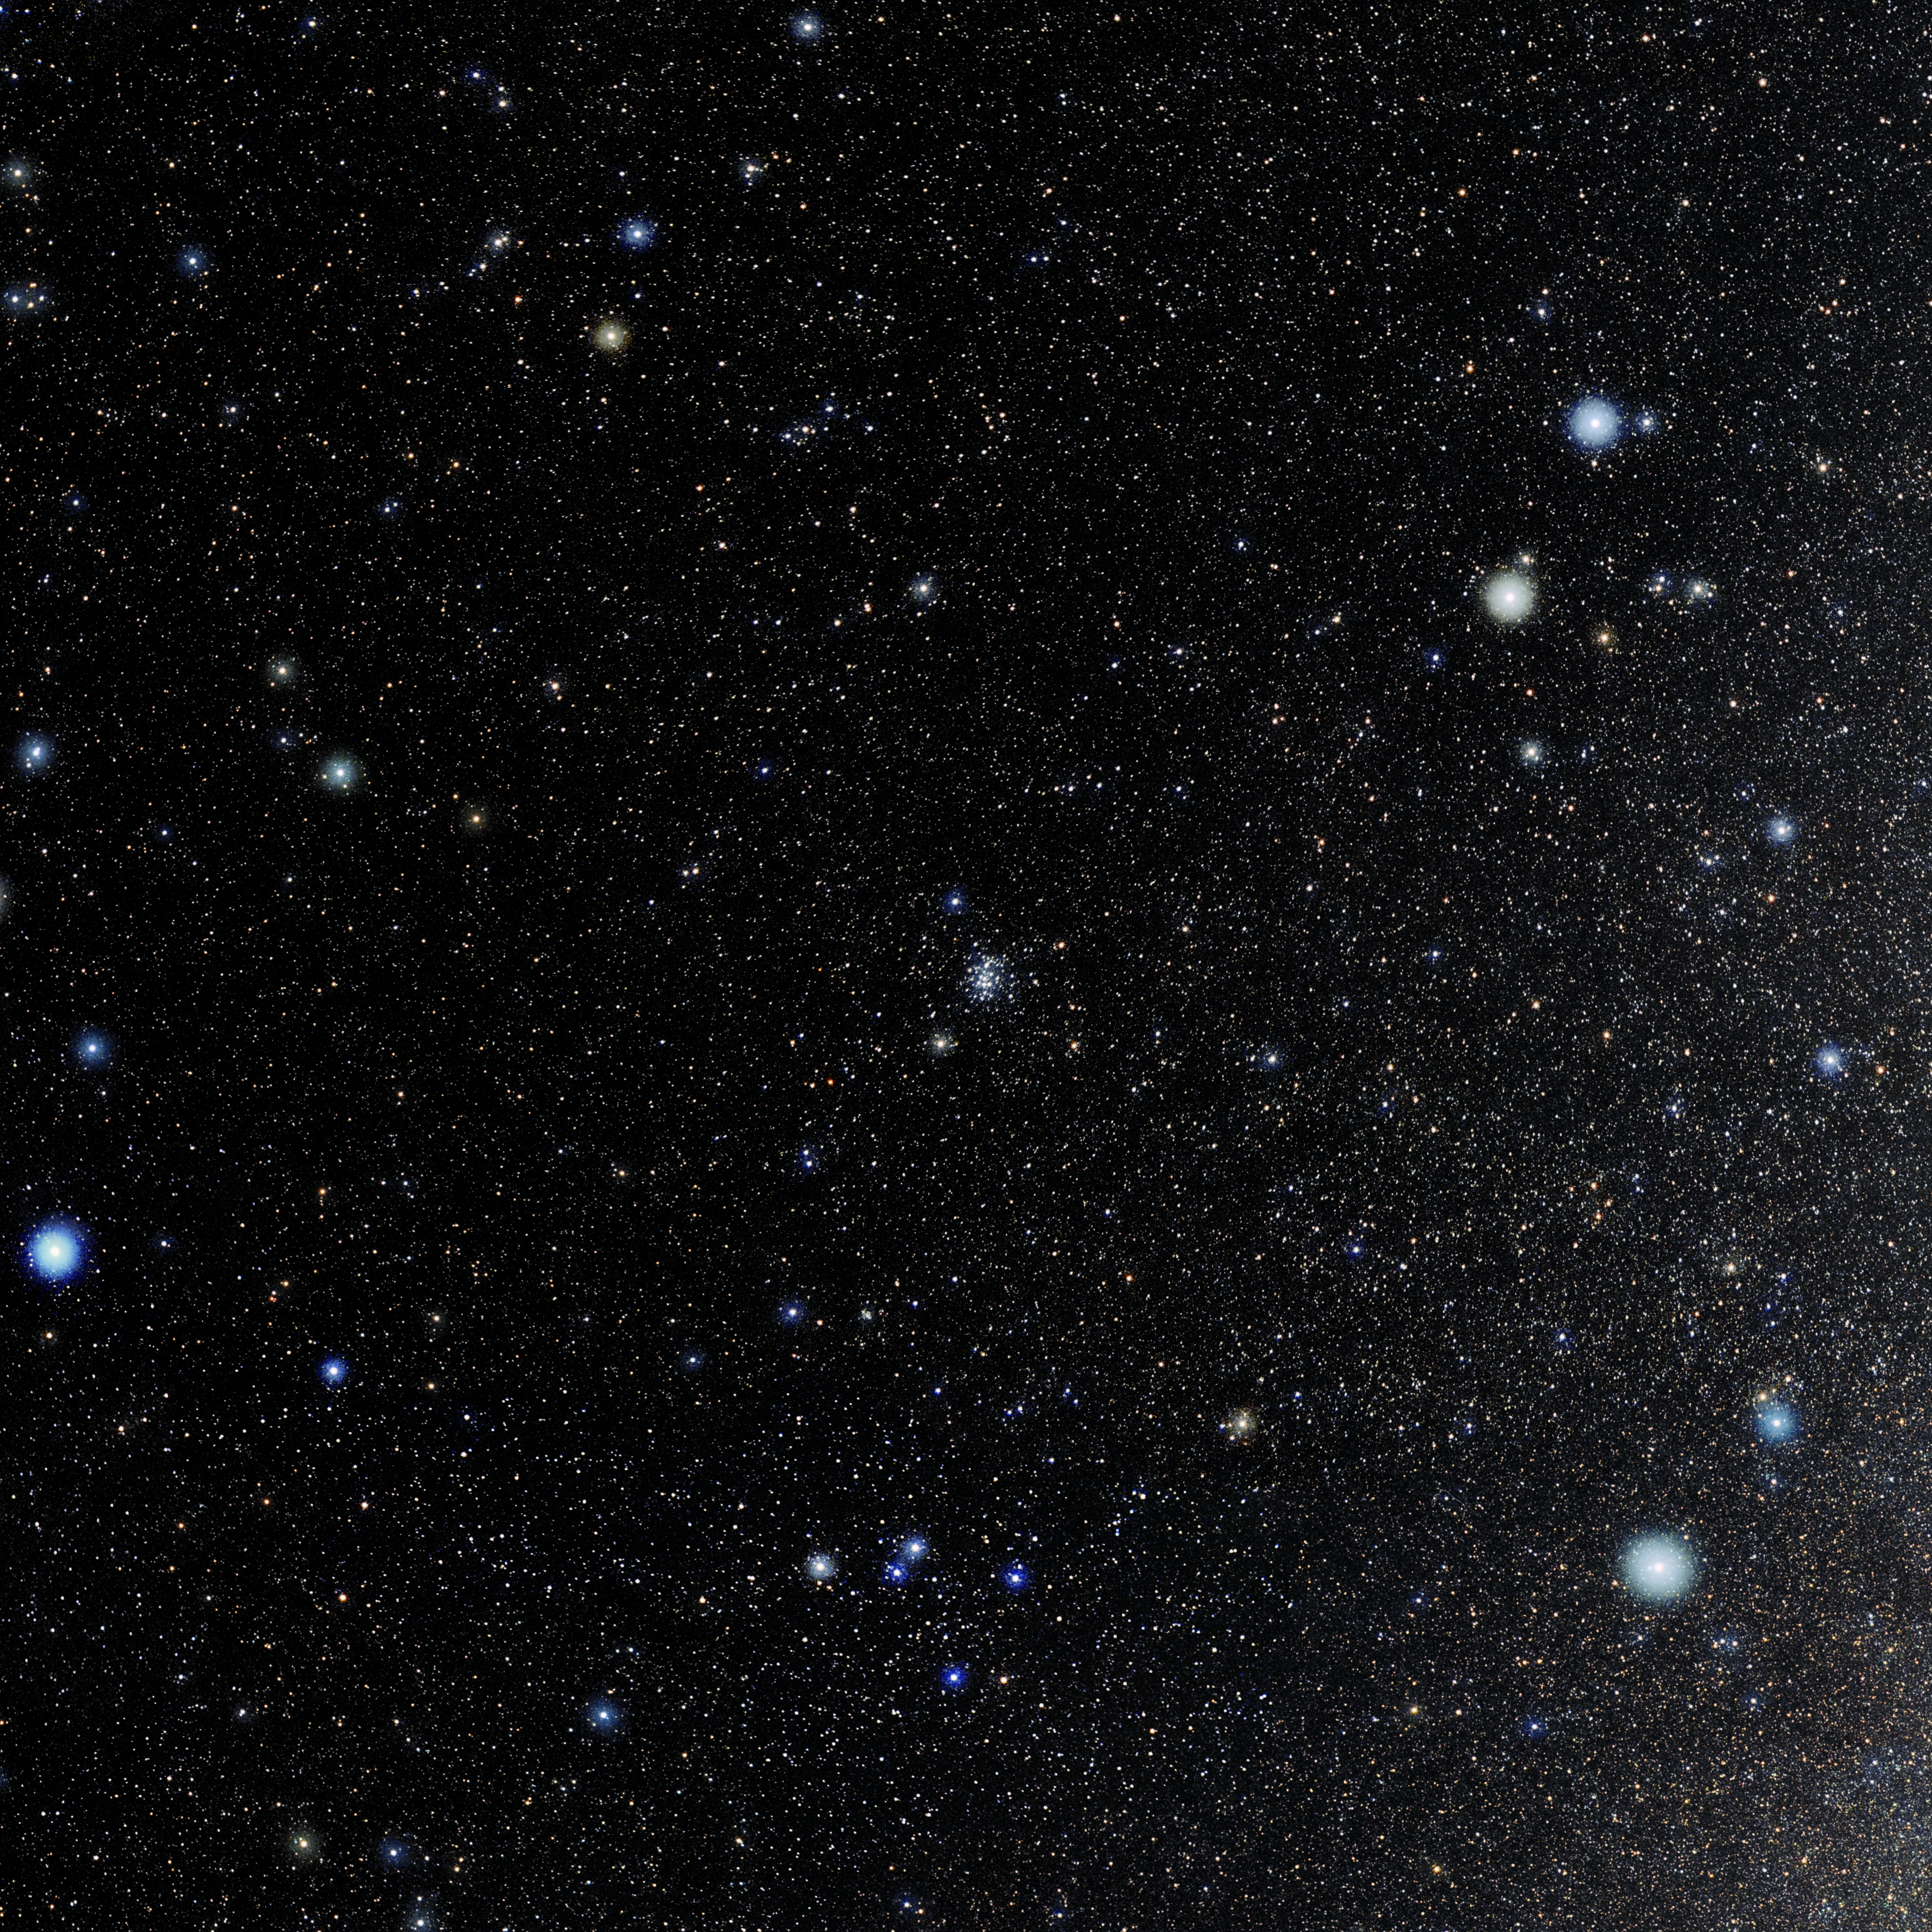

Cancer

Photo of the constellation Cancer produced by NOIRLab in collaboration with Eckhard Slawik, a German astrophotographer. Here is the annotated version.

Credit: E. Slawik/NOIRLab/NSF/AURA/M. Zamani